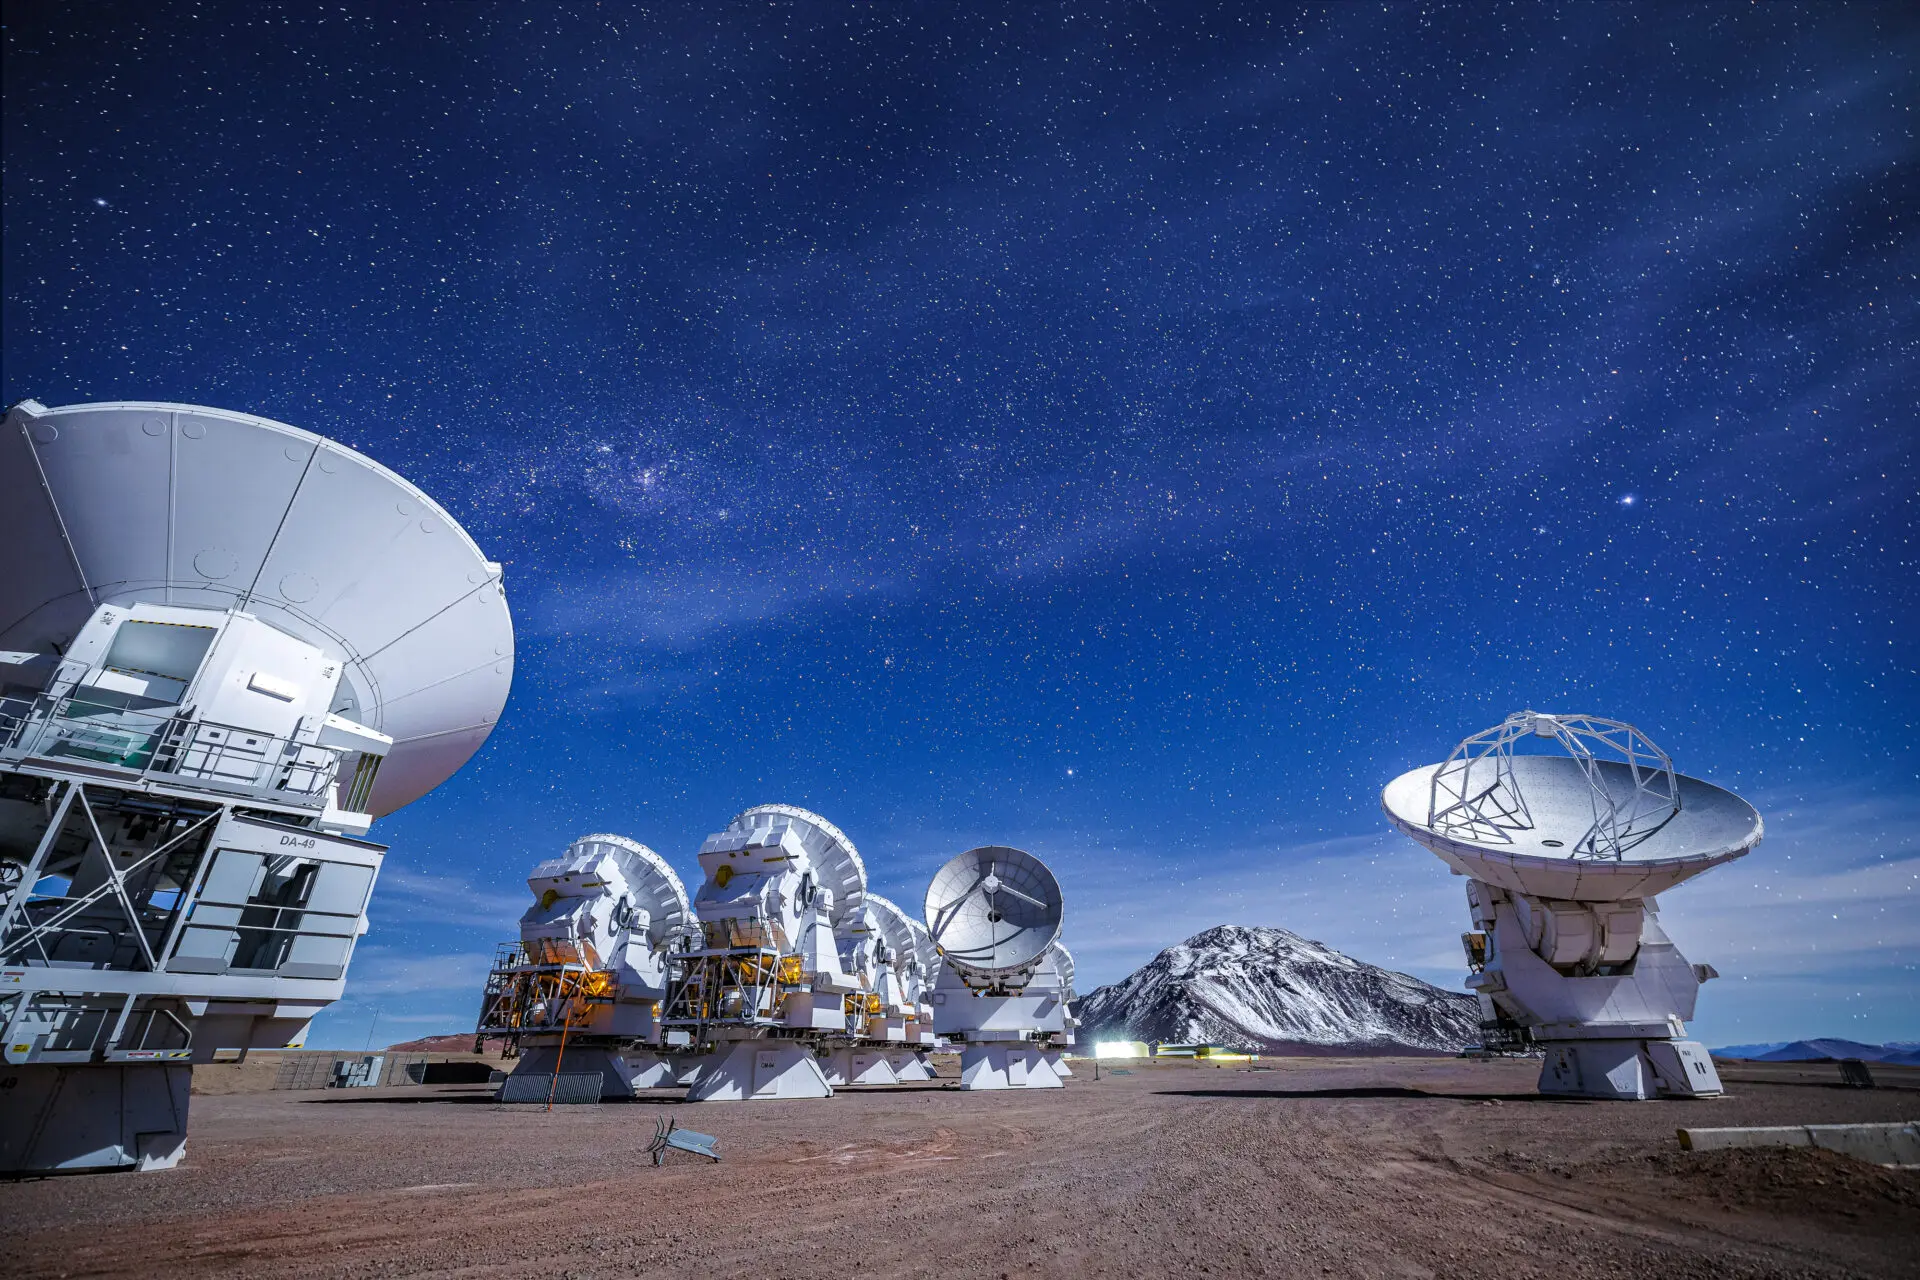

ALMA Antennas

A beautiful view of the ALMA antennas working during the night, with the snowy Chajnantor mountain in the background.

Credit: Alex Pérez